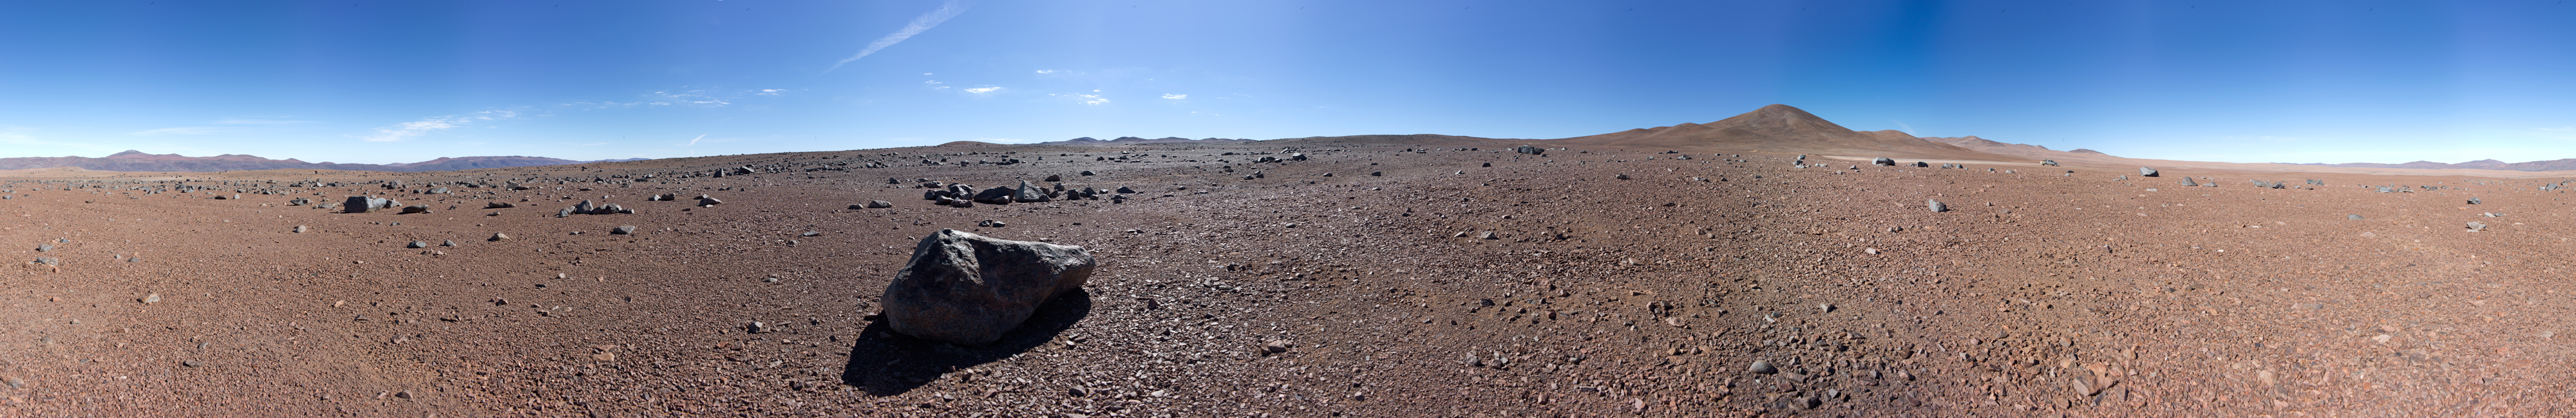

Panorama with Paranal in the distance

360 degree panorama taken in the dry surroundings of Paranal Observatory. In the centre of the image, Cerro Paranal rises in the distance. The Atacama desert is the driest desert in the world.

Credit: ESO